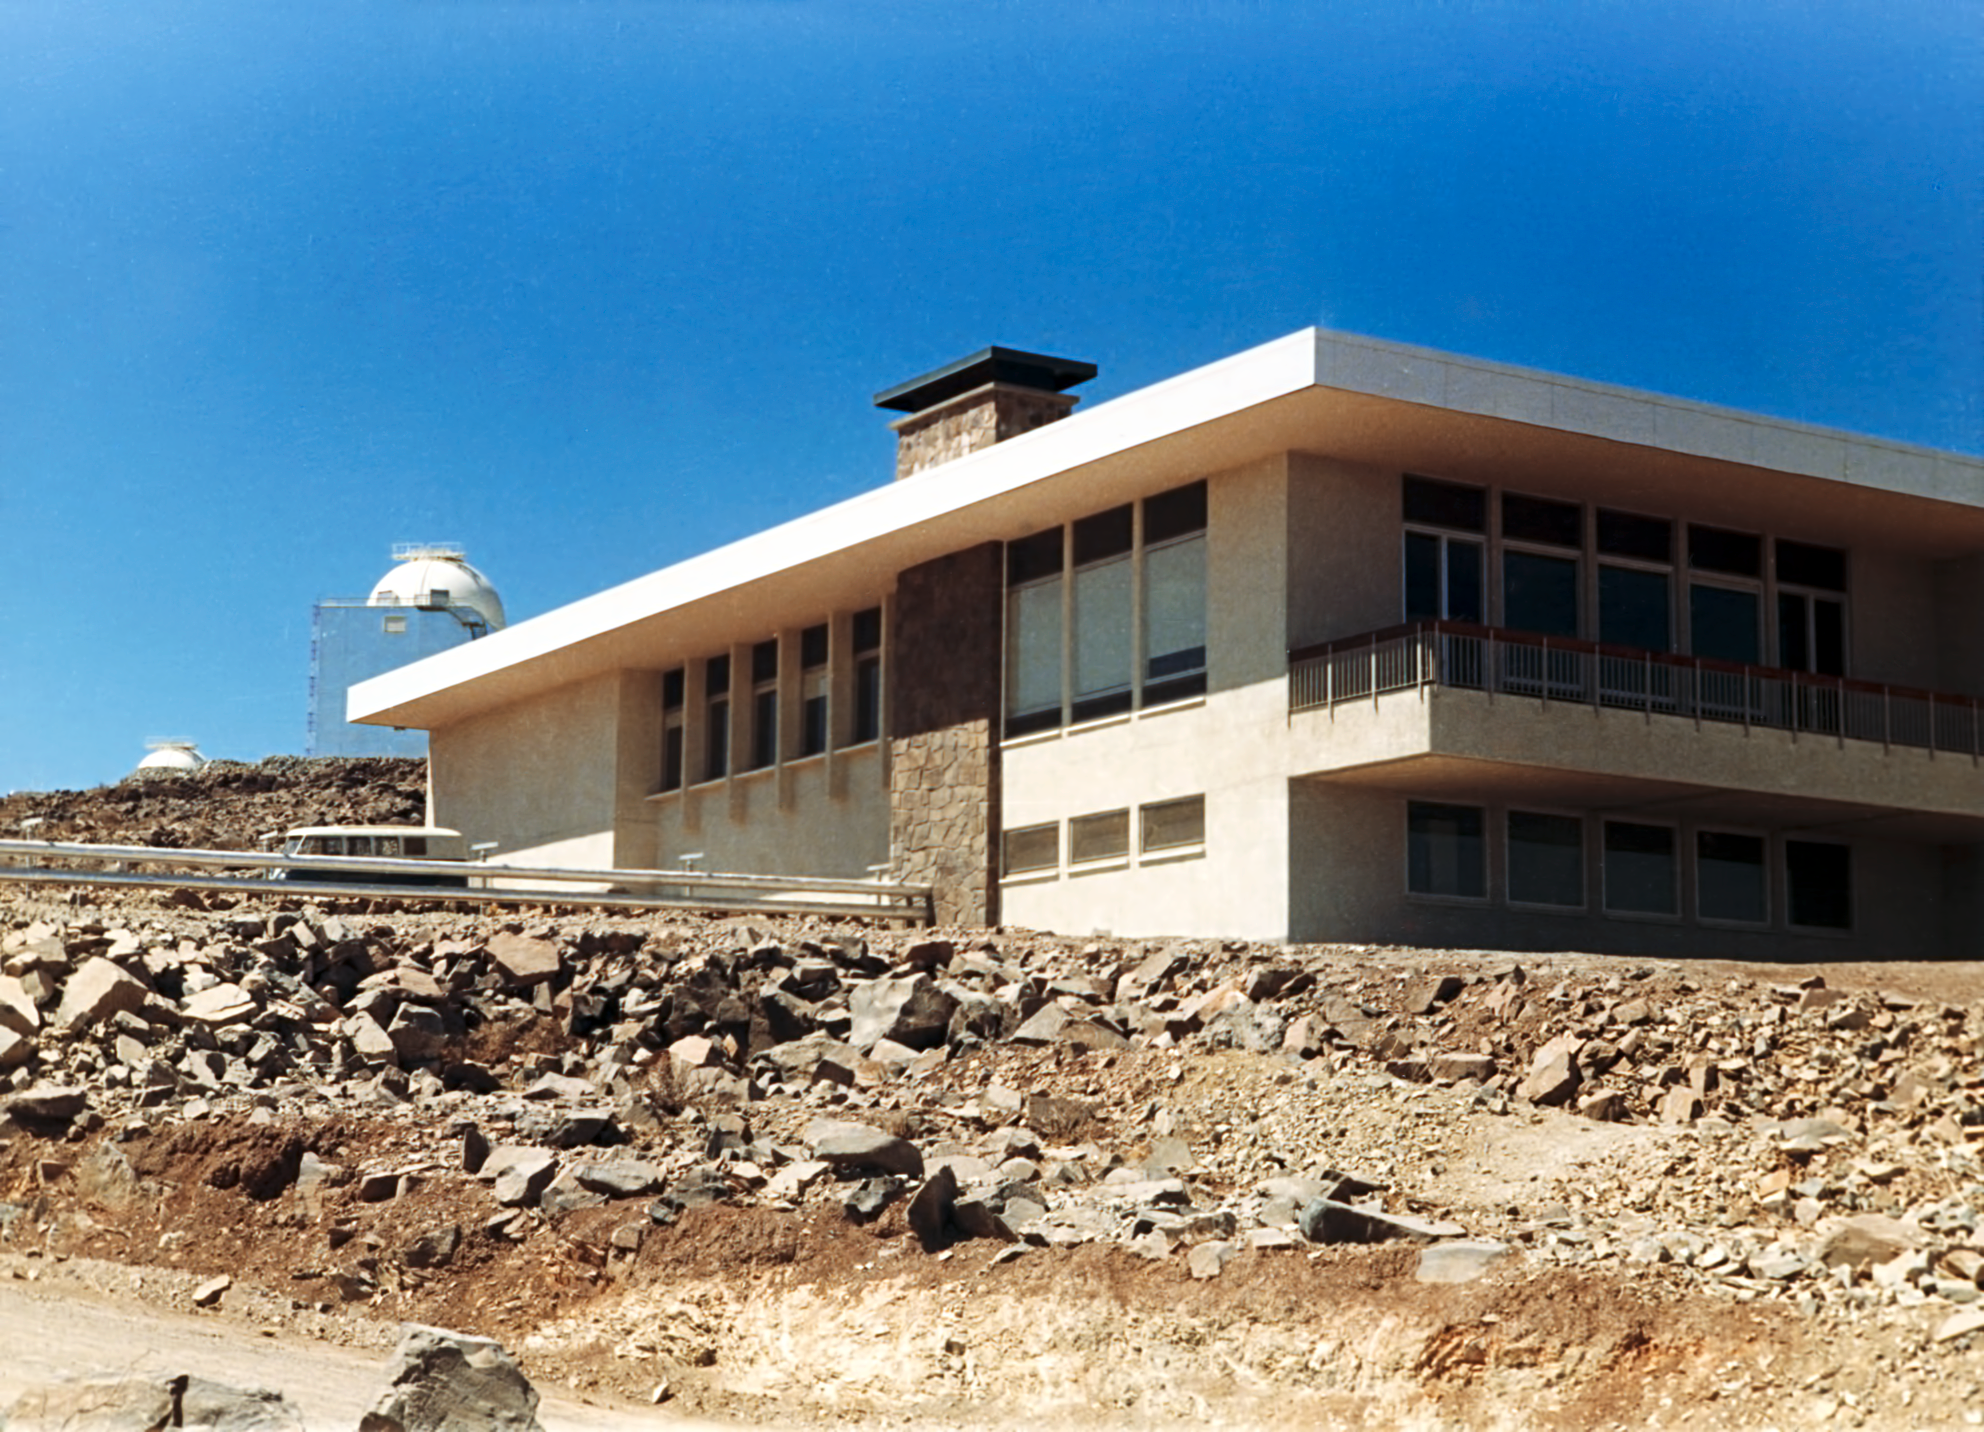

La Silla Hotel

The hotel at ESO's La Silla Observatory, photographed in the mid-1970s, shortly after its completion.

Credit: ESO/Hochtief